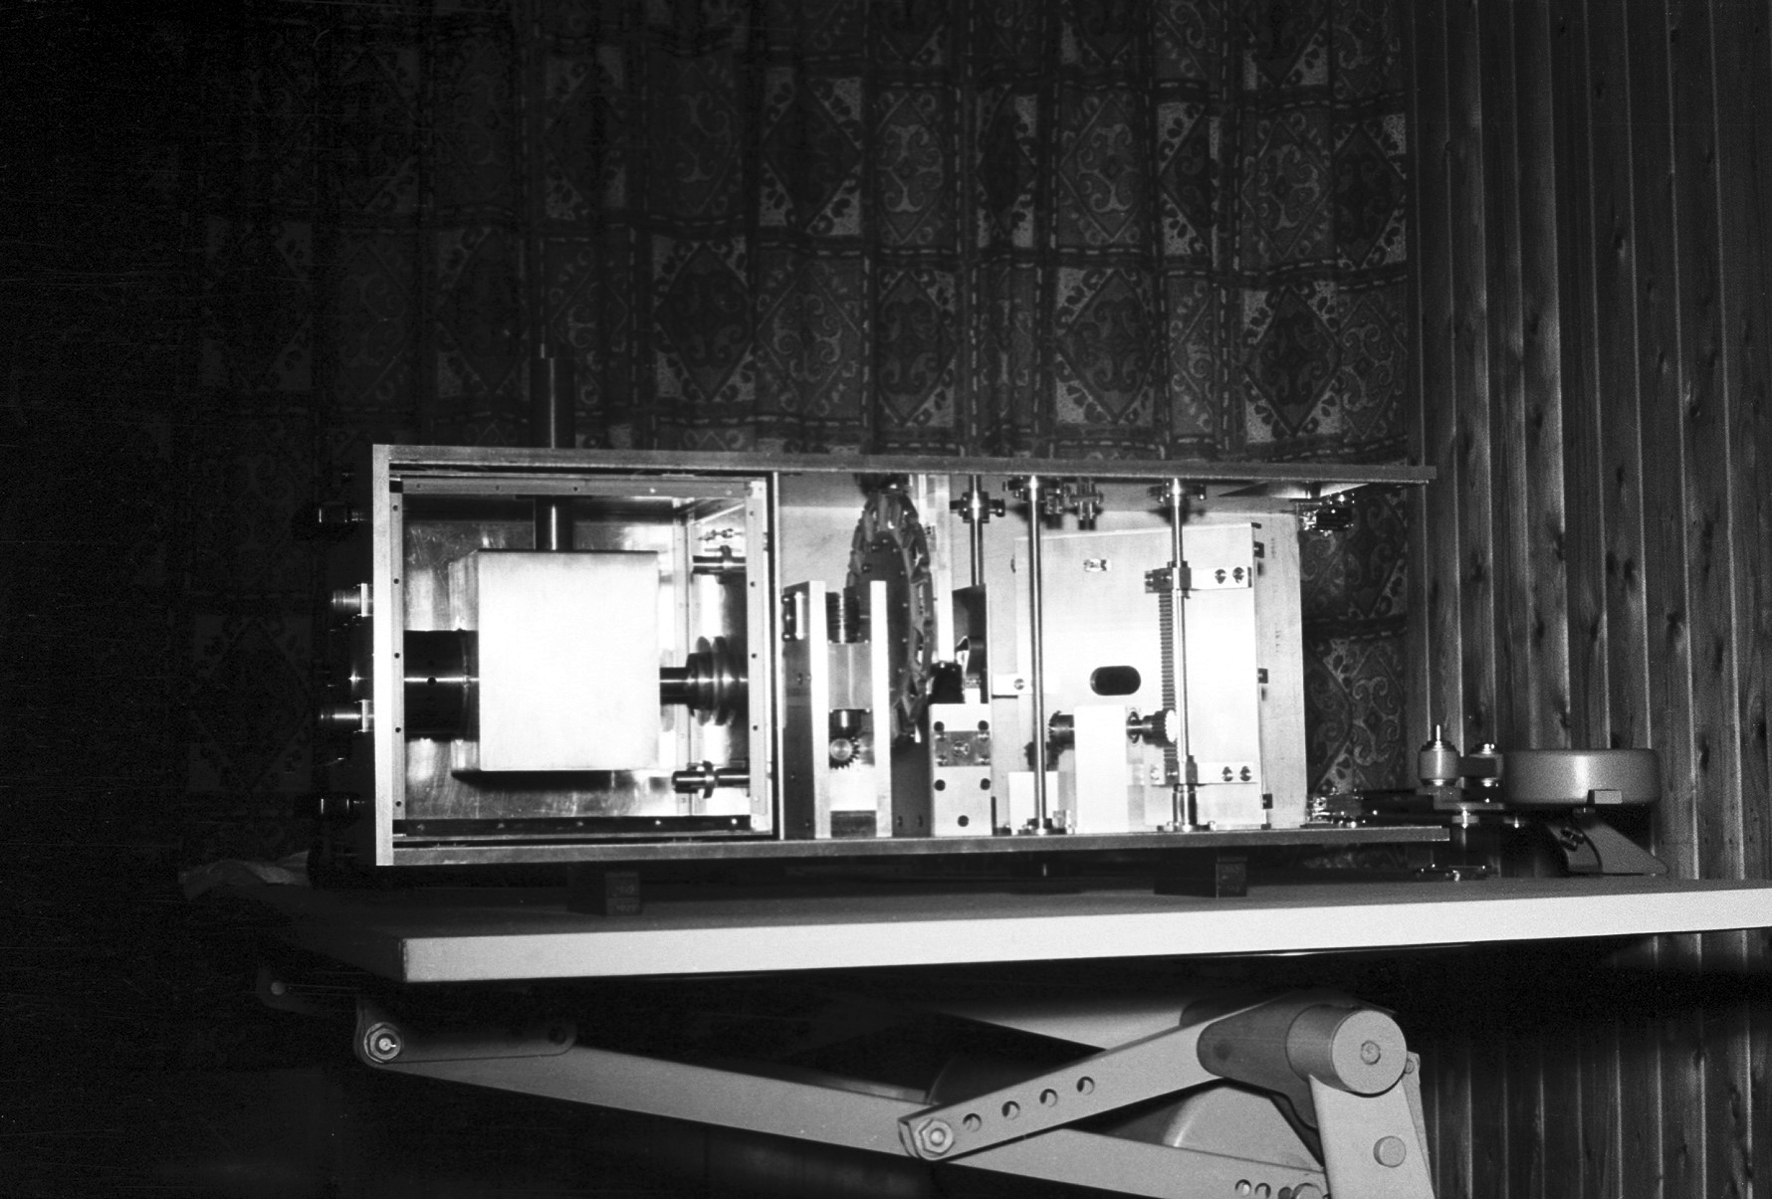

Assembling the ESO 1-metre telescope

The ESO 1-metre telescope was the first telescope installed at the La Silla Observatory, in 1966. It was used until 1994 as a photometric telescope, both in the visible with a single channel photometer, and in the infrared with an InSb photometer and a bolometer. Since 1994 it has been fully dedicated to the DENIS project.

Credit: ESO